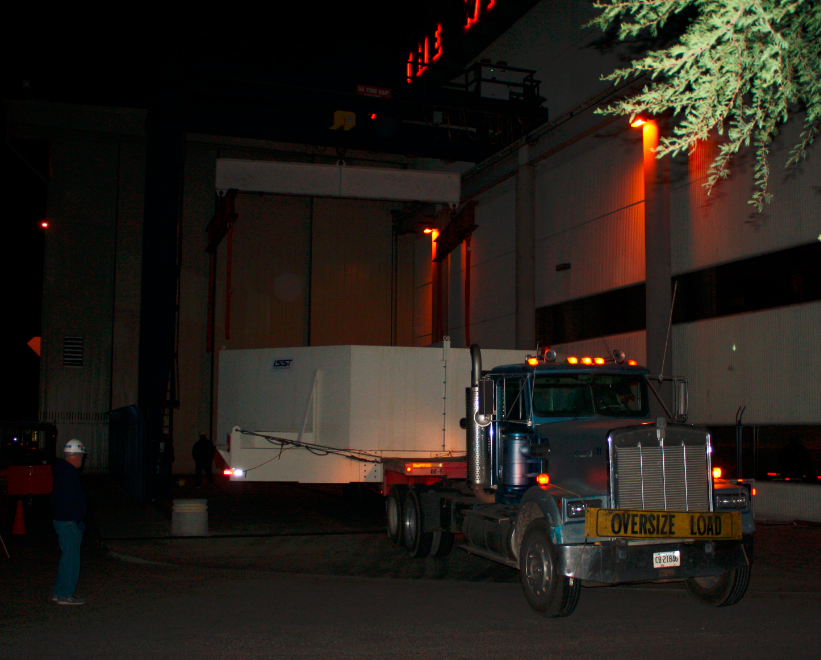

M1M3 Box Arrives at Mirror Lab

The 72,620 pound Primary/Tertiary Mirror (M1M3) shipping container was successfully transported from CAID Industries in Tucson to the Richard F. Caris Mirror Lab (formerly known as SOML). The 30ft x 30ft oversize load departed at 4am, escorted by four Tucson police cars and two pilot vehicles. Offloading was completed by 5:30am. Once Final Acceptance Testing is completed, M1M3 will be stored locally in Tucson for final integrated testing prior to shipment to the summit facility in Chile.

Credit: Rubin Observatory/NSF/AURA